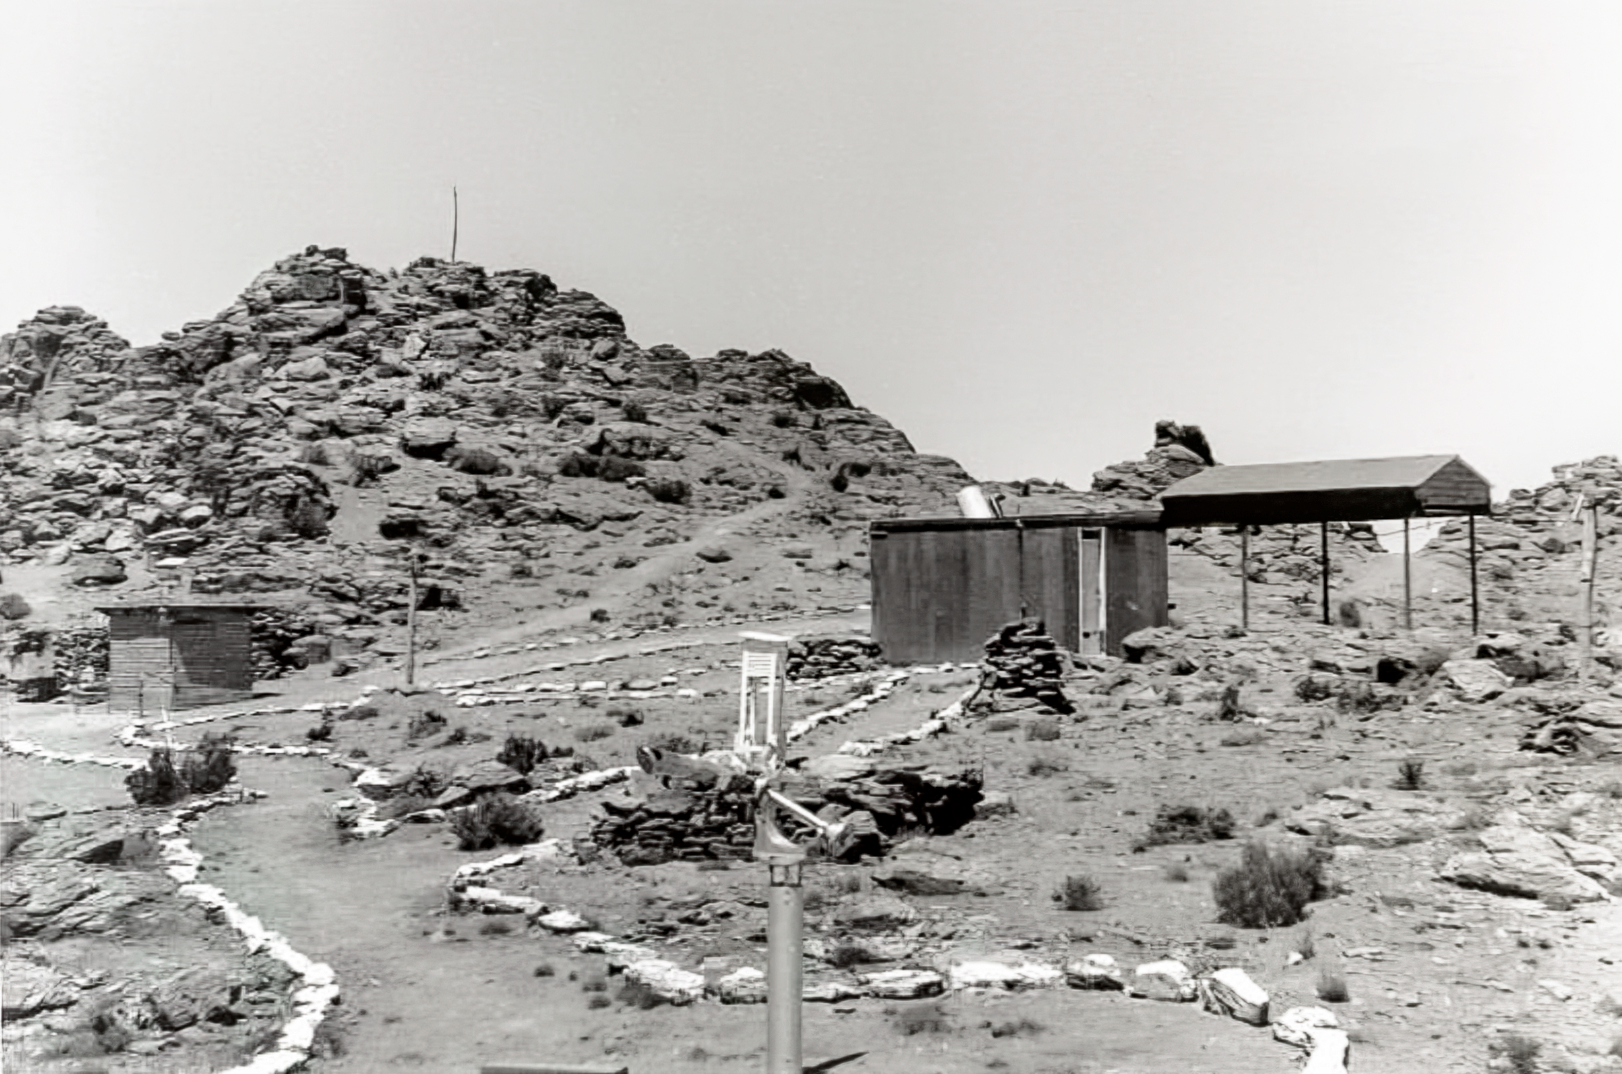

Construction on Cerro Tololo 1963

Site for a new observatory.

Credit: NOIRLab/NSF/AURA